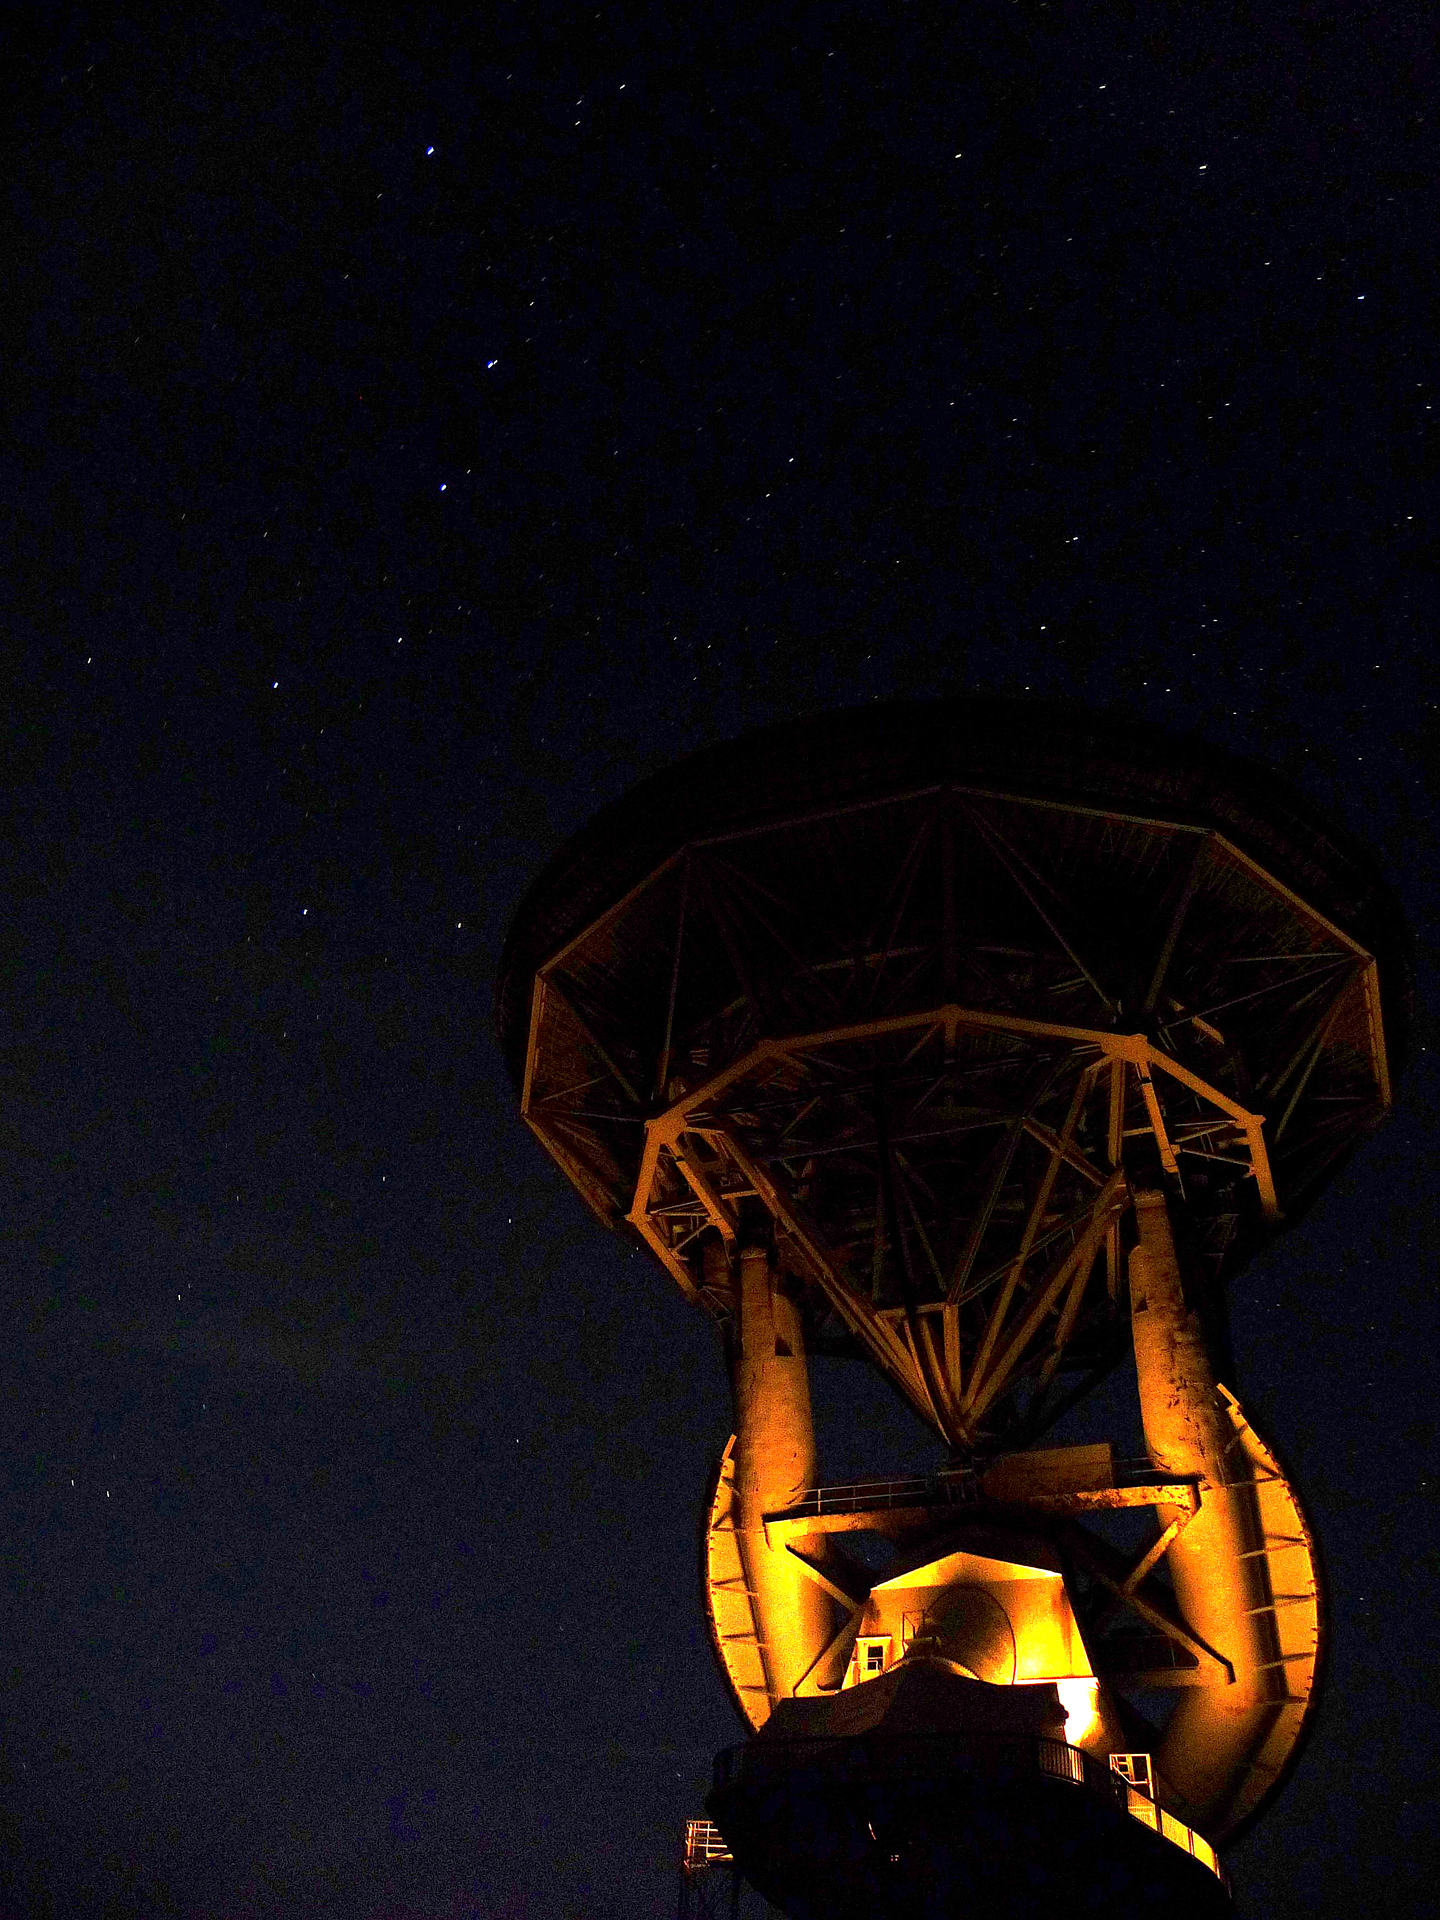

Big Dipper and the 140-foot

The Big Dipper points to the 140-foot (43-meter) aluminum-clad parabolic dish antenna of the world's largest polar-aligned telescope. The rounded yoke swivels around the central axis of the telescope which is aligned perfectly with the rotational axis of the Earth. For the Northern Hemisphere, that means that the sky (and this telescope) wheels around a point near the North Star, Polaris. In this way, the telescope can easily track objects in the sky as they appear to rise and set from the Earth's spin on its axis.

Credit: T. Burchell, NRAO/AUI/NSF